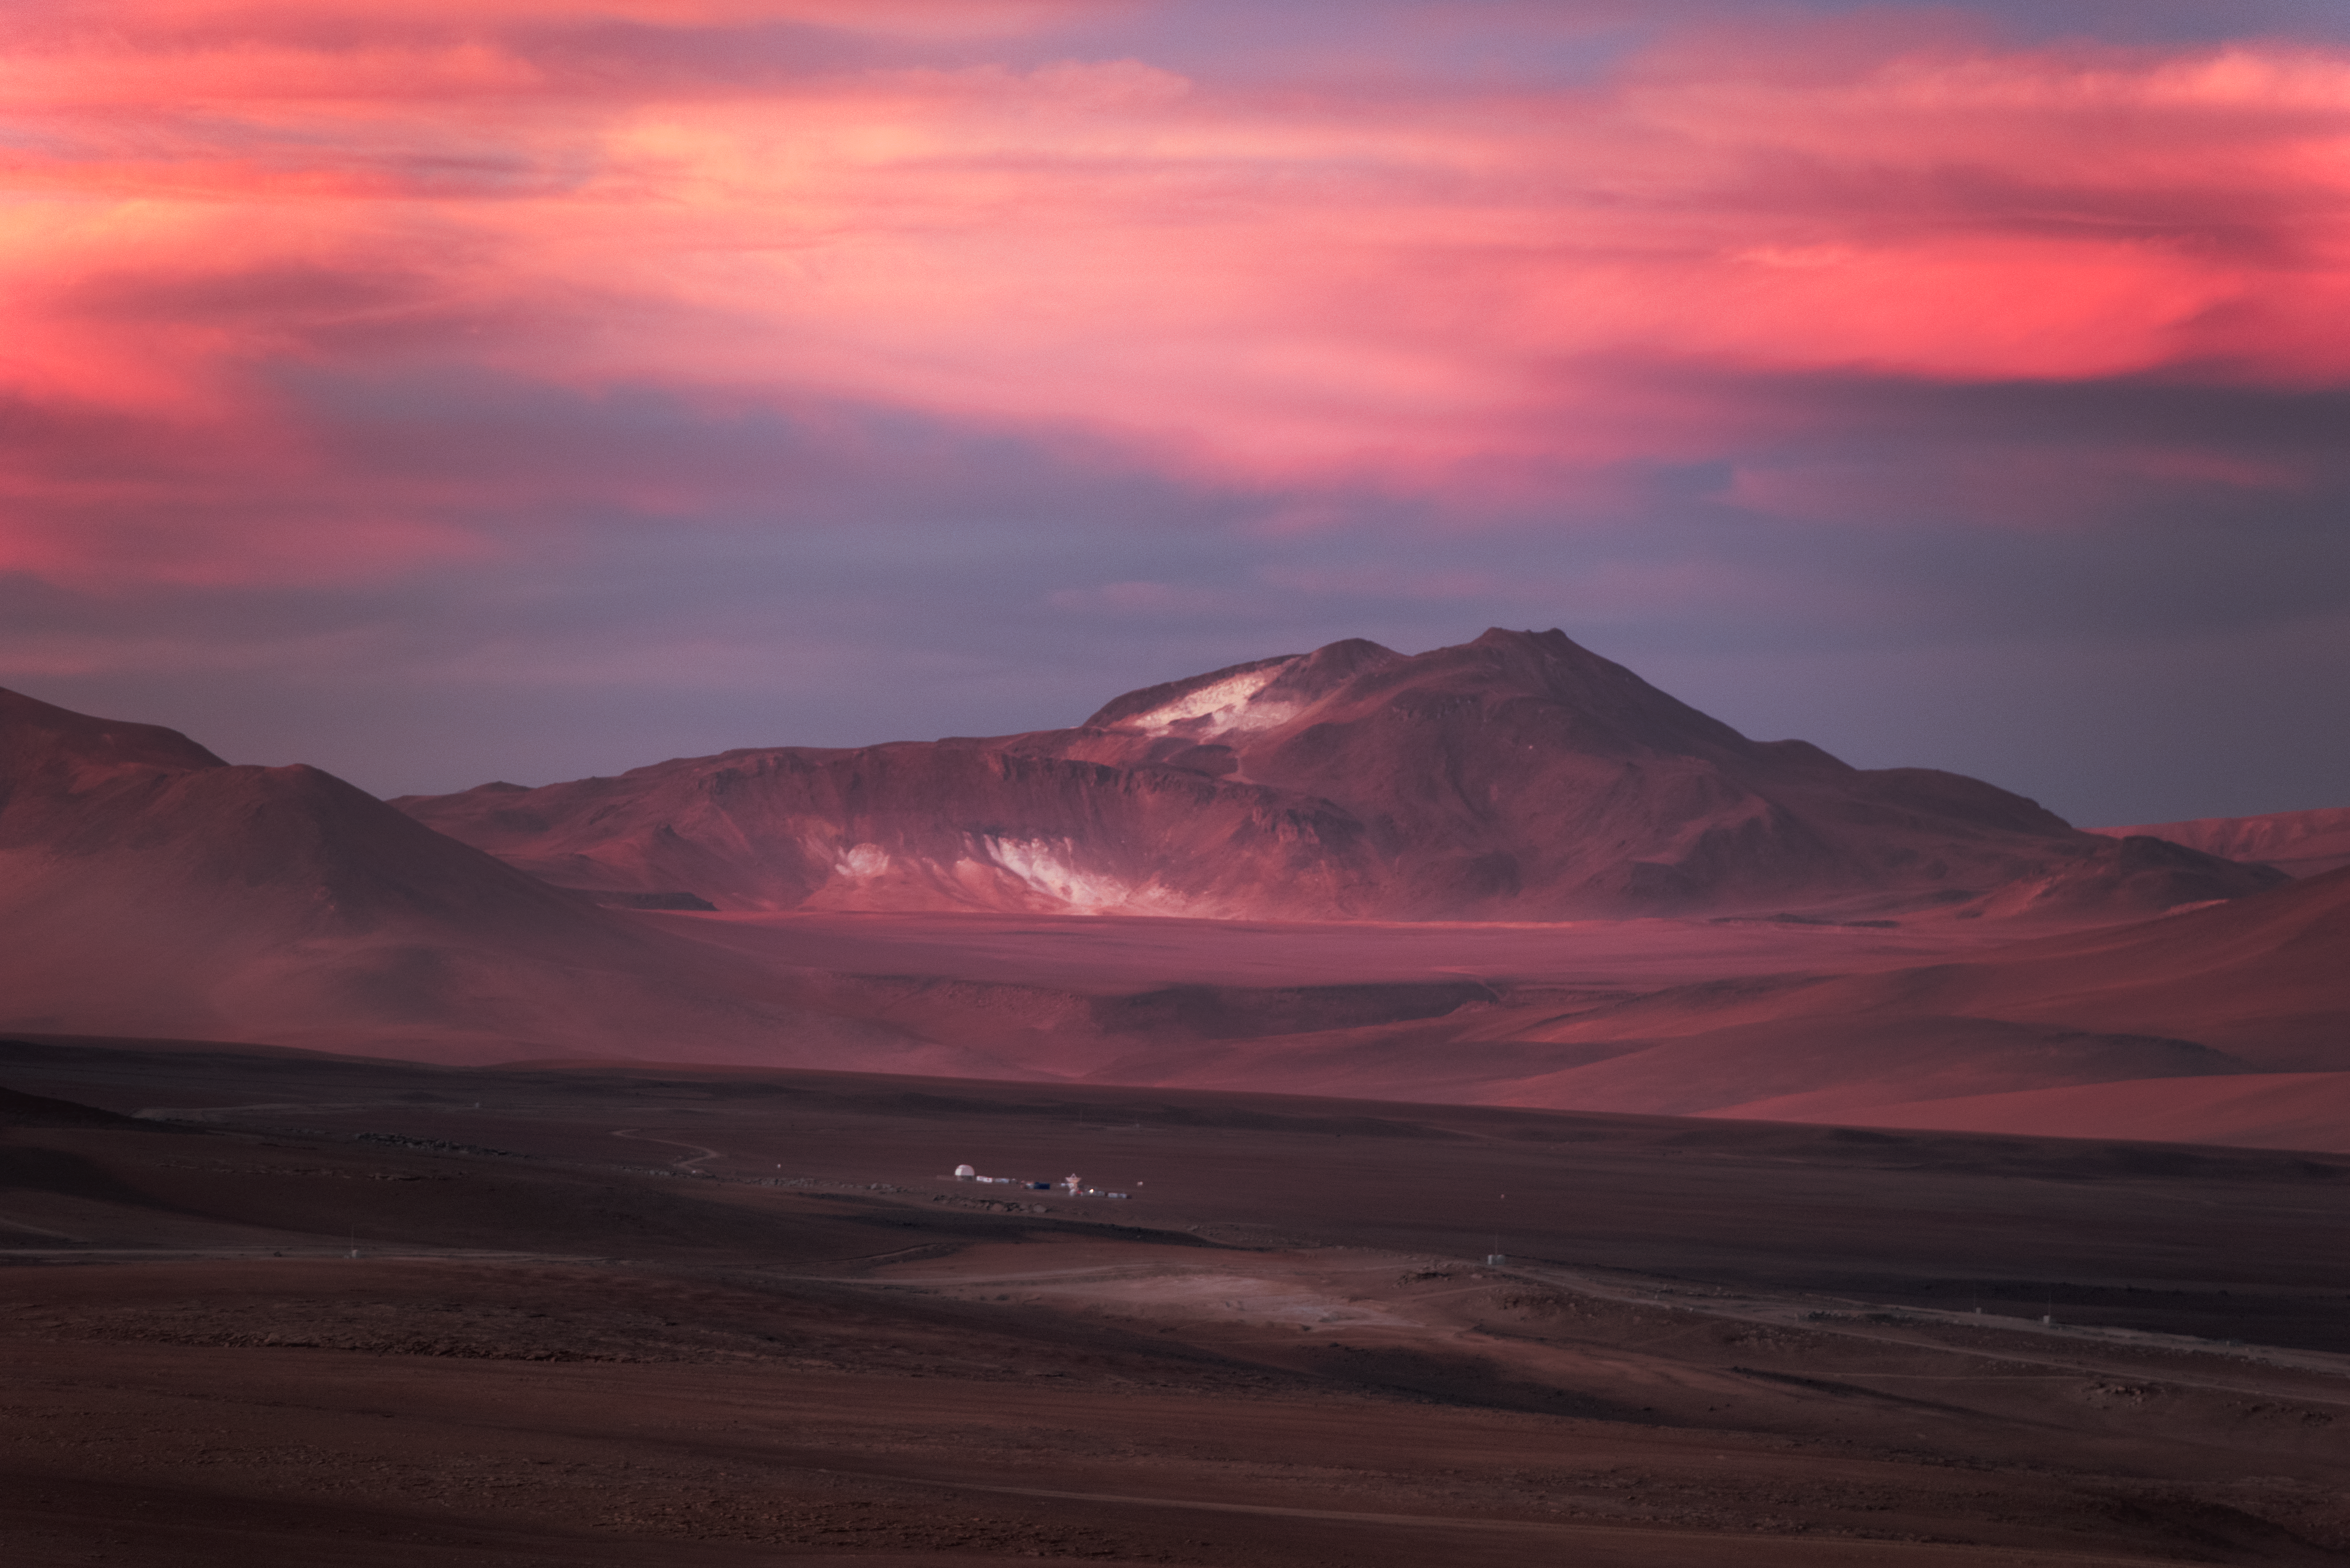

Dwarfed by mountains

While inhospitable to humans, Chajnantor plateau in northern Chile is the perfect place for millimetre/submillimetre astronomy, such as employed in the Atacama Large Millimetre/submillietre Array (ALMA). Some of the telescope's antennas can be seen as tiny specks near the bottom of the photo.

The extreme 5000-m altitude, combined with the very arid environment, makes for some glorious landscape shots.

Credit: ESO/Y. Beletsky